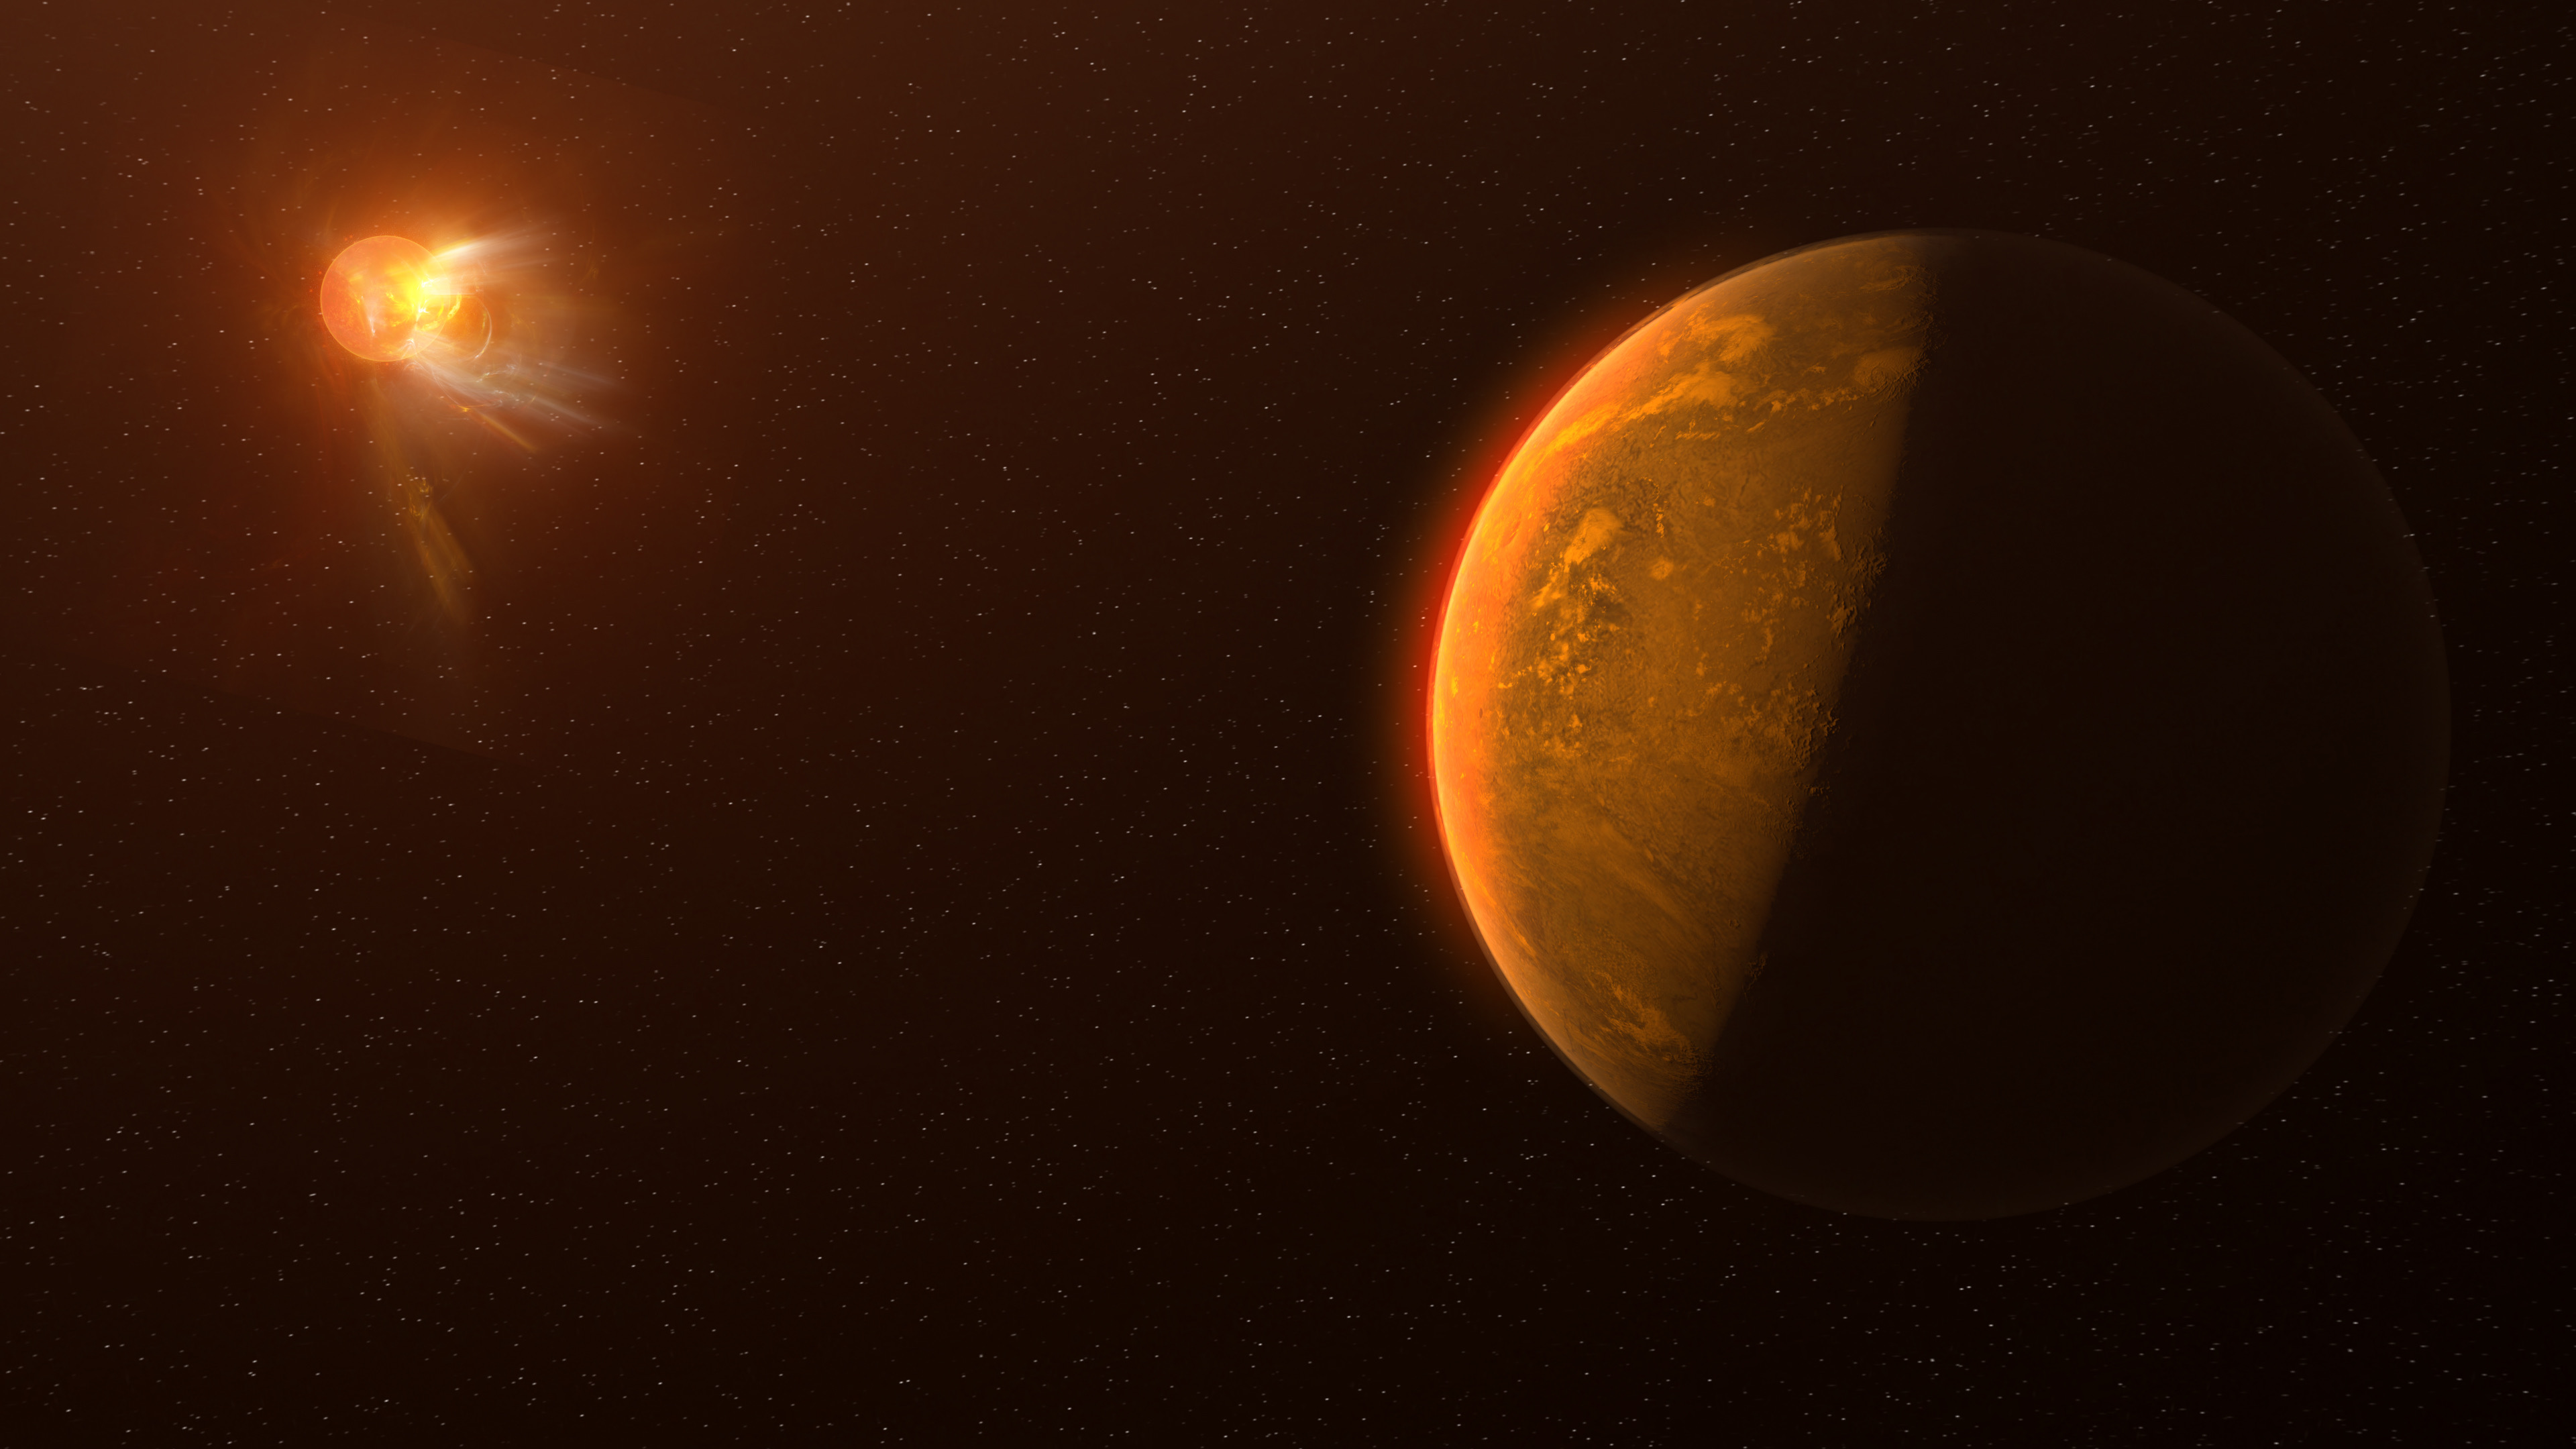

A8CBD8FF-F6C3-4050-A979-6F06C74F8D2A

Artist's conception of a violent stellar flare erupting on neighboring star, Proxima Centauri. The flare is the most powerful ever recorded from the star, and is giving scientists insight into the hunt for life on planets in M dwarf star systems, many of which have unusually lively stars.

Credit: NRAO/S. Dagnello